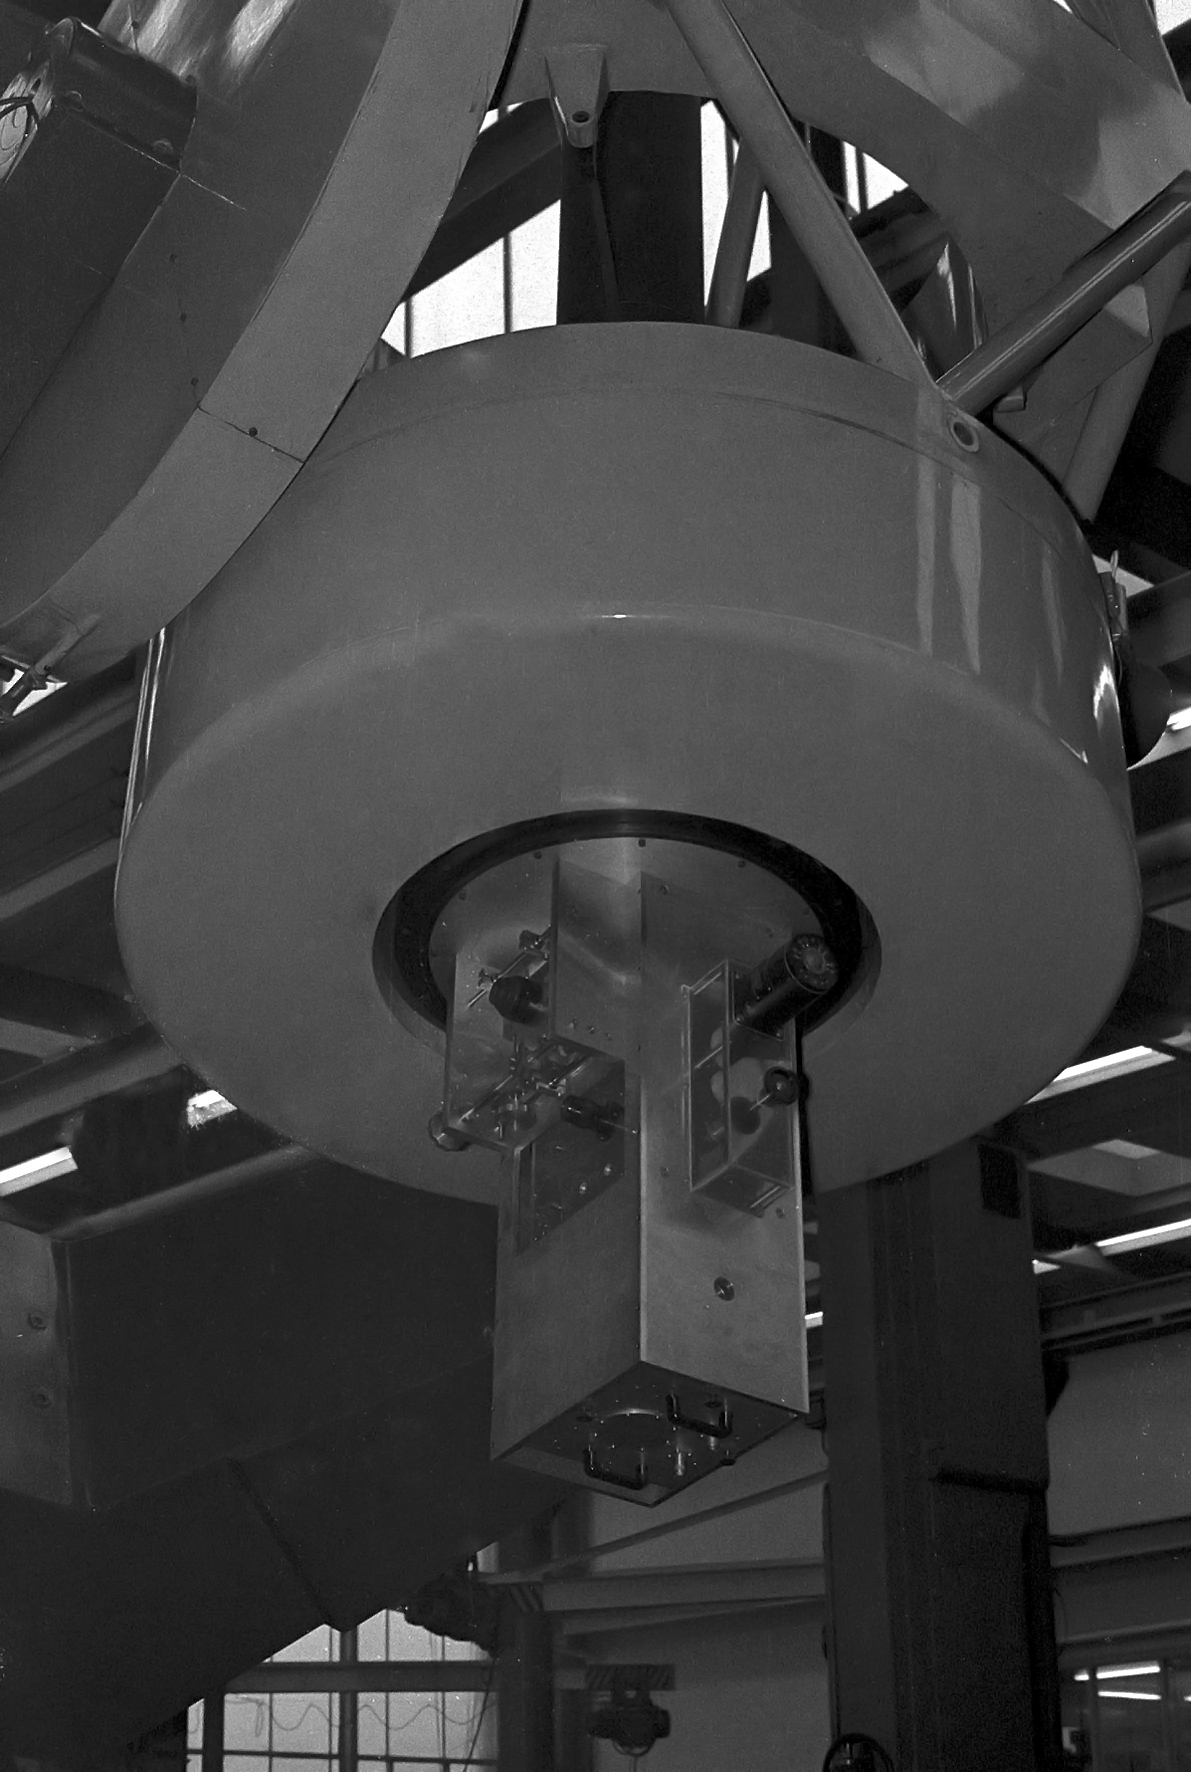

ESO 1-metre telescope at La Silla

The ESO 1-metre telescope at La Silla with the Kapteyn infrared photometer. This picture was taken in the 1960s.

Credit: ESO